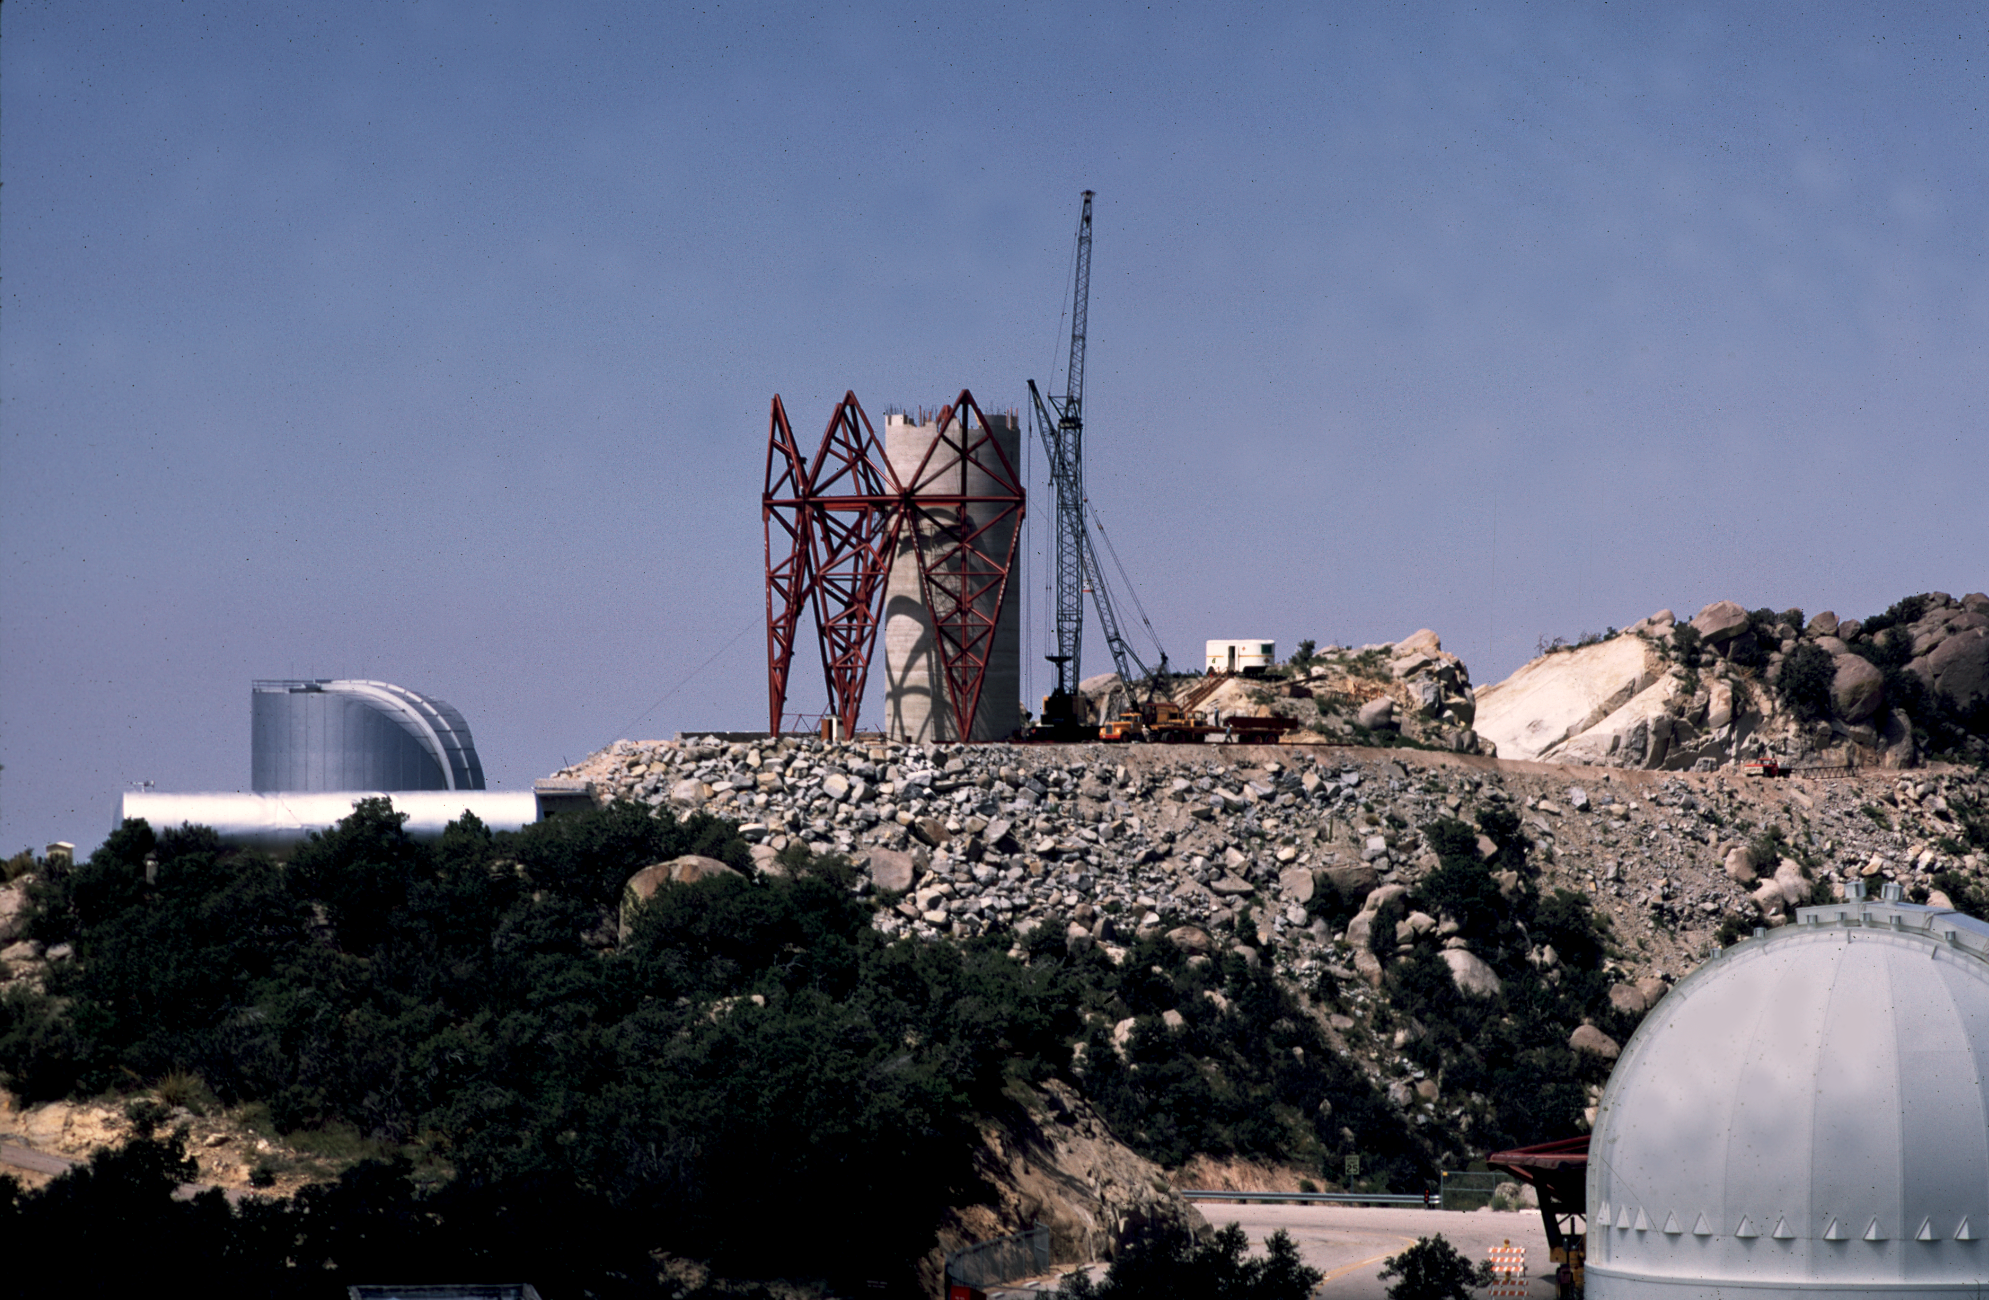

KPNO 4-meter construction

The pier for the Kitt Peak 4-meter, with four hexahedrons in place. September 1968. From the private collection of Dr David Crawford.

Credit: David Crawford/NOIRLab/NSF/AURA/